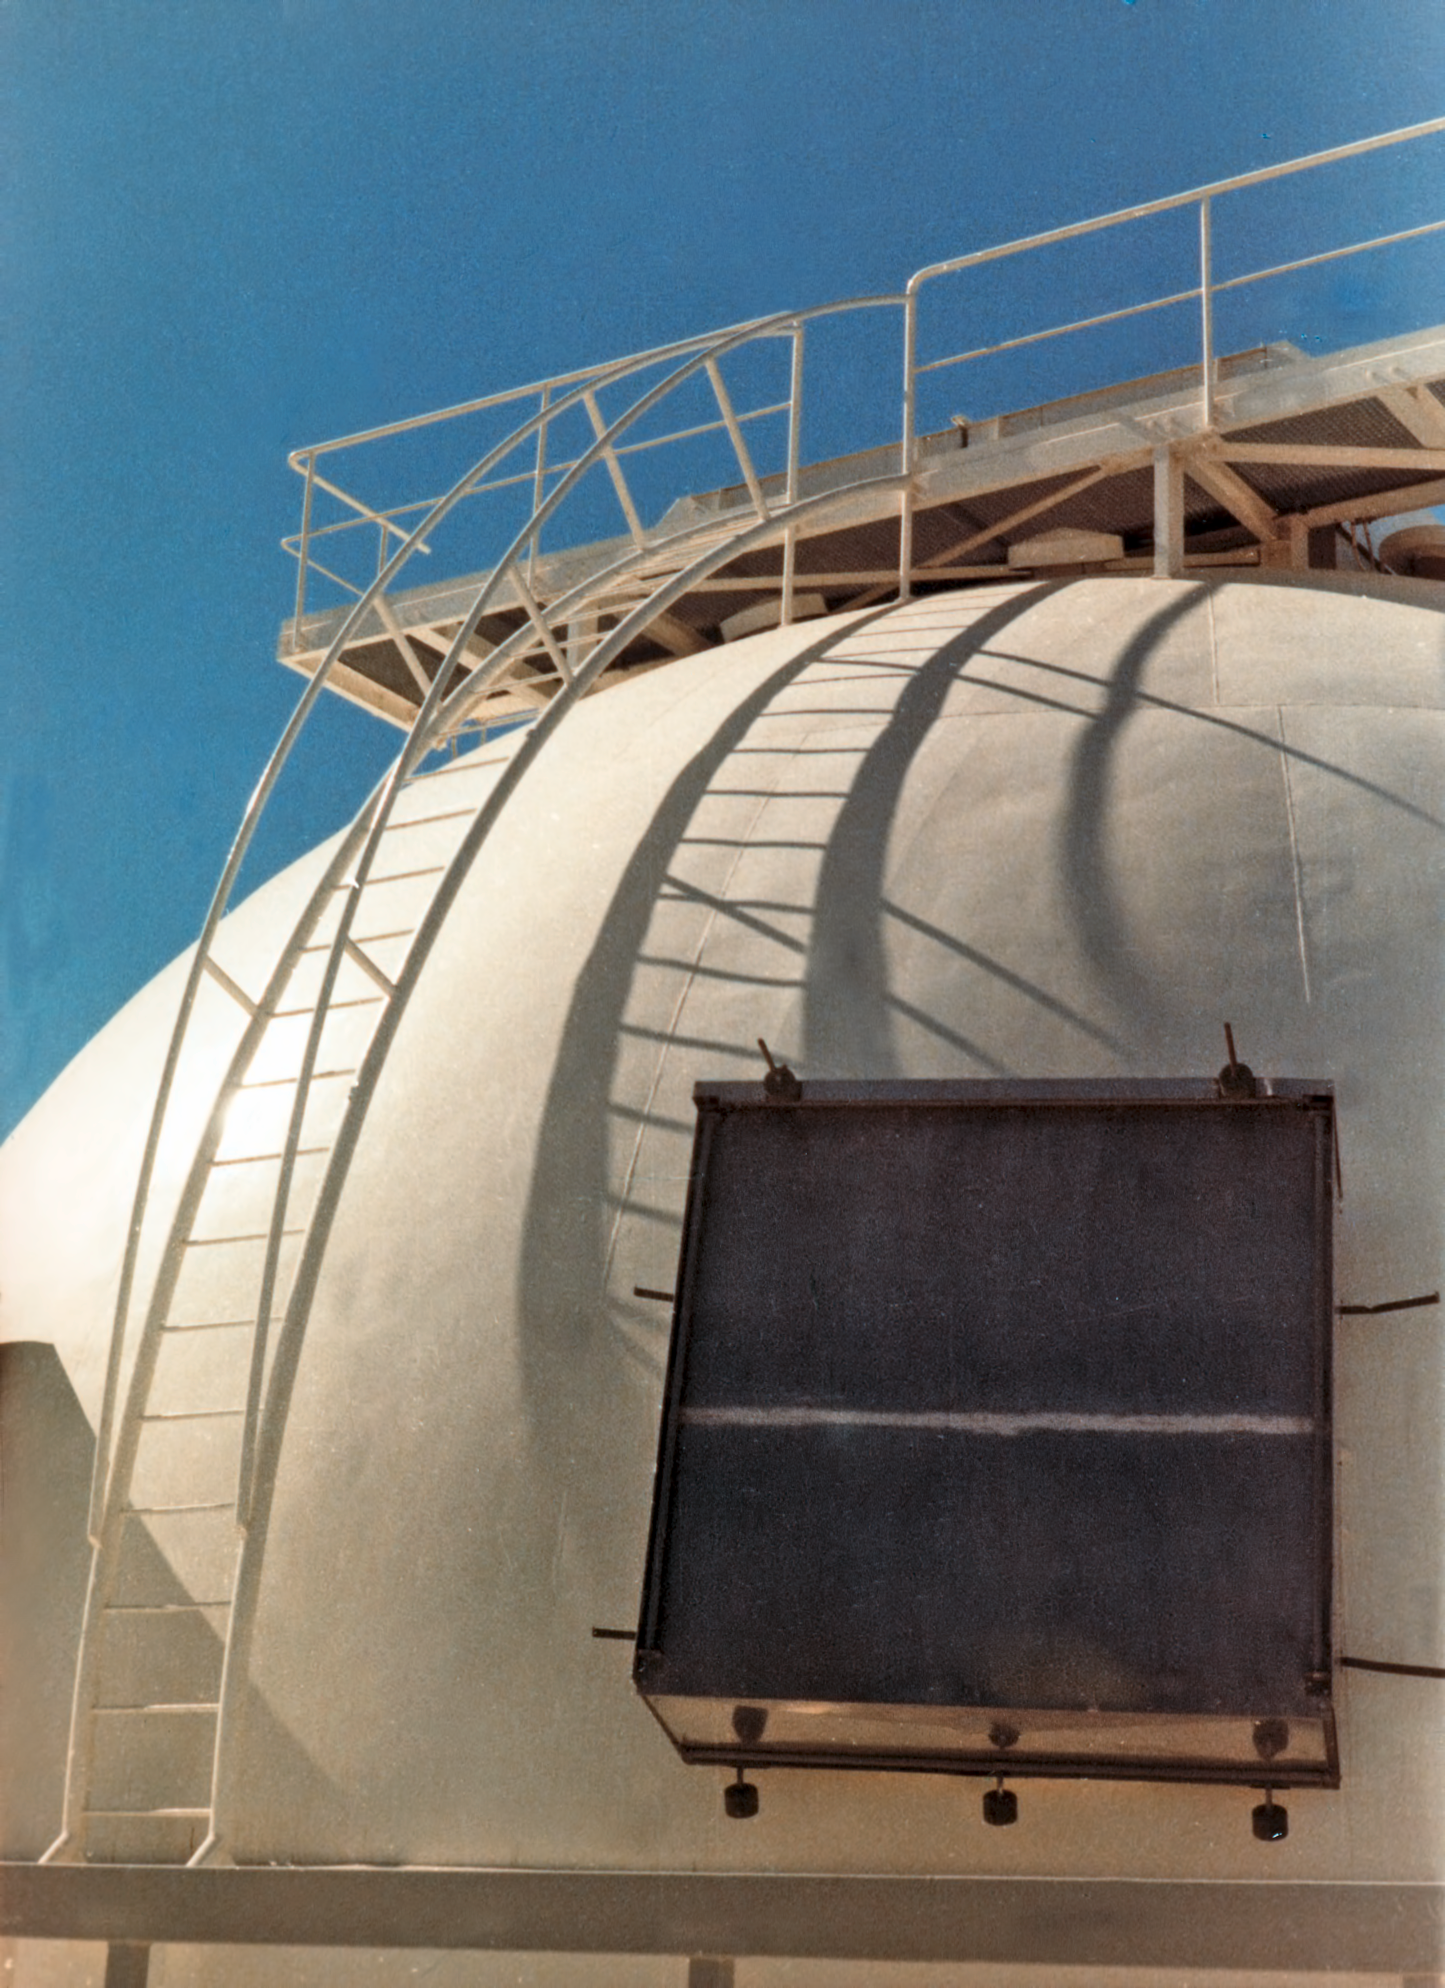

Dome of the ESO 1-metre telescope

The dome of the ESO 1-metre telescope, circa 1969.

Credit: ESO